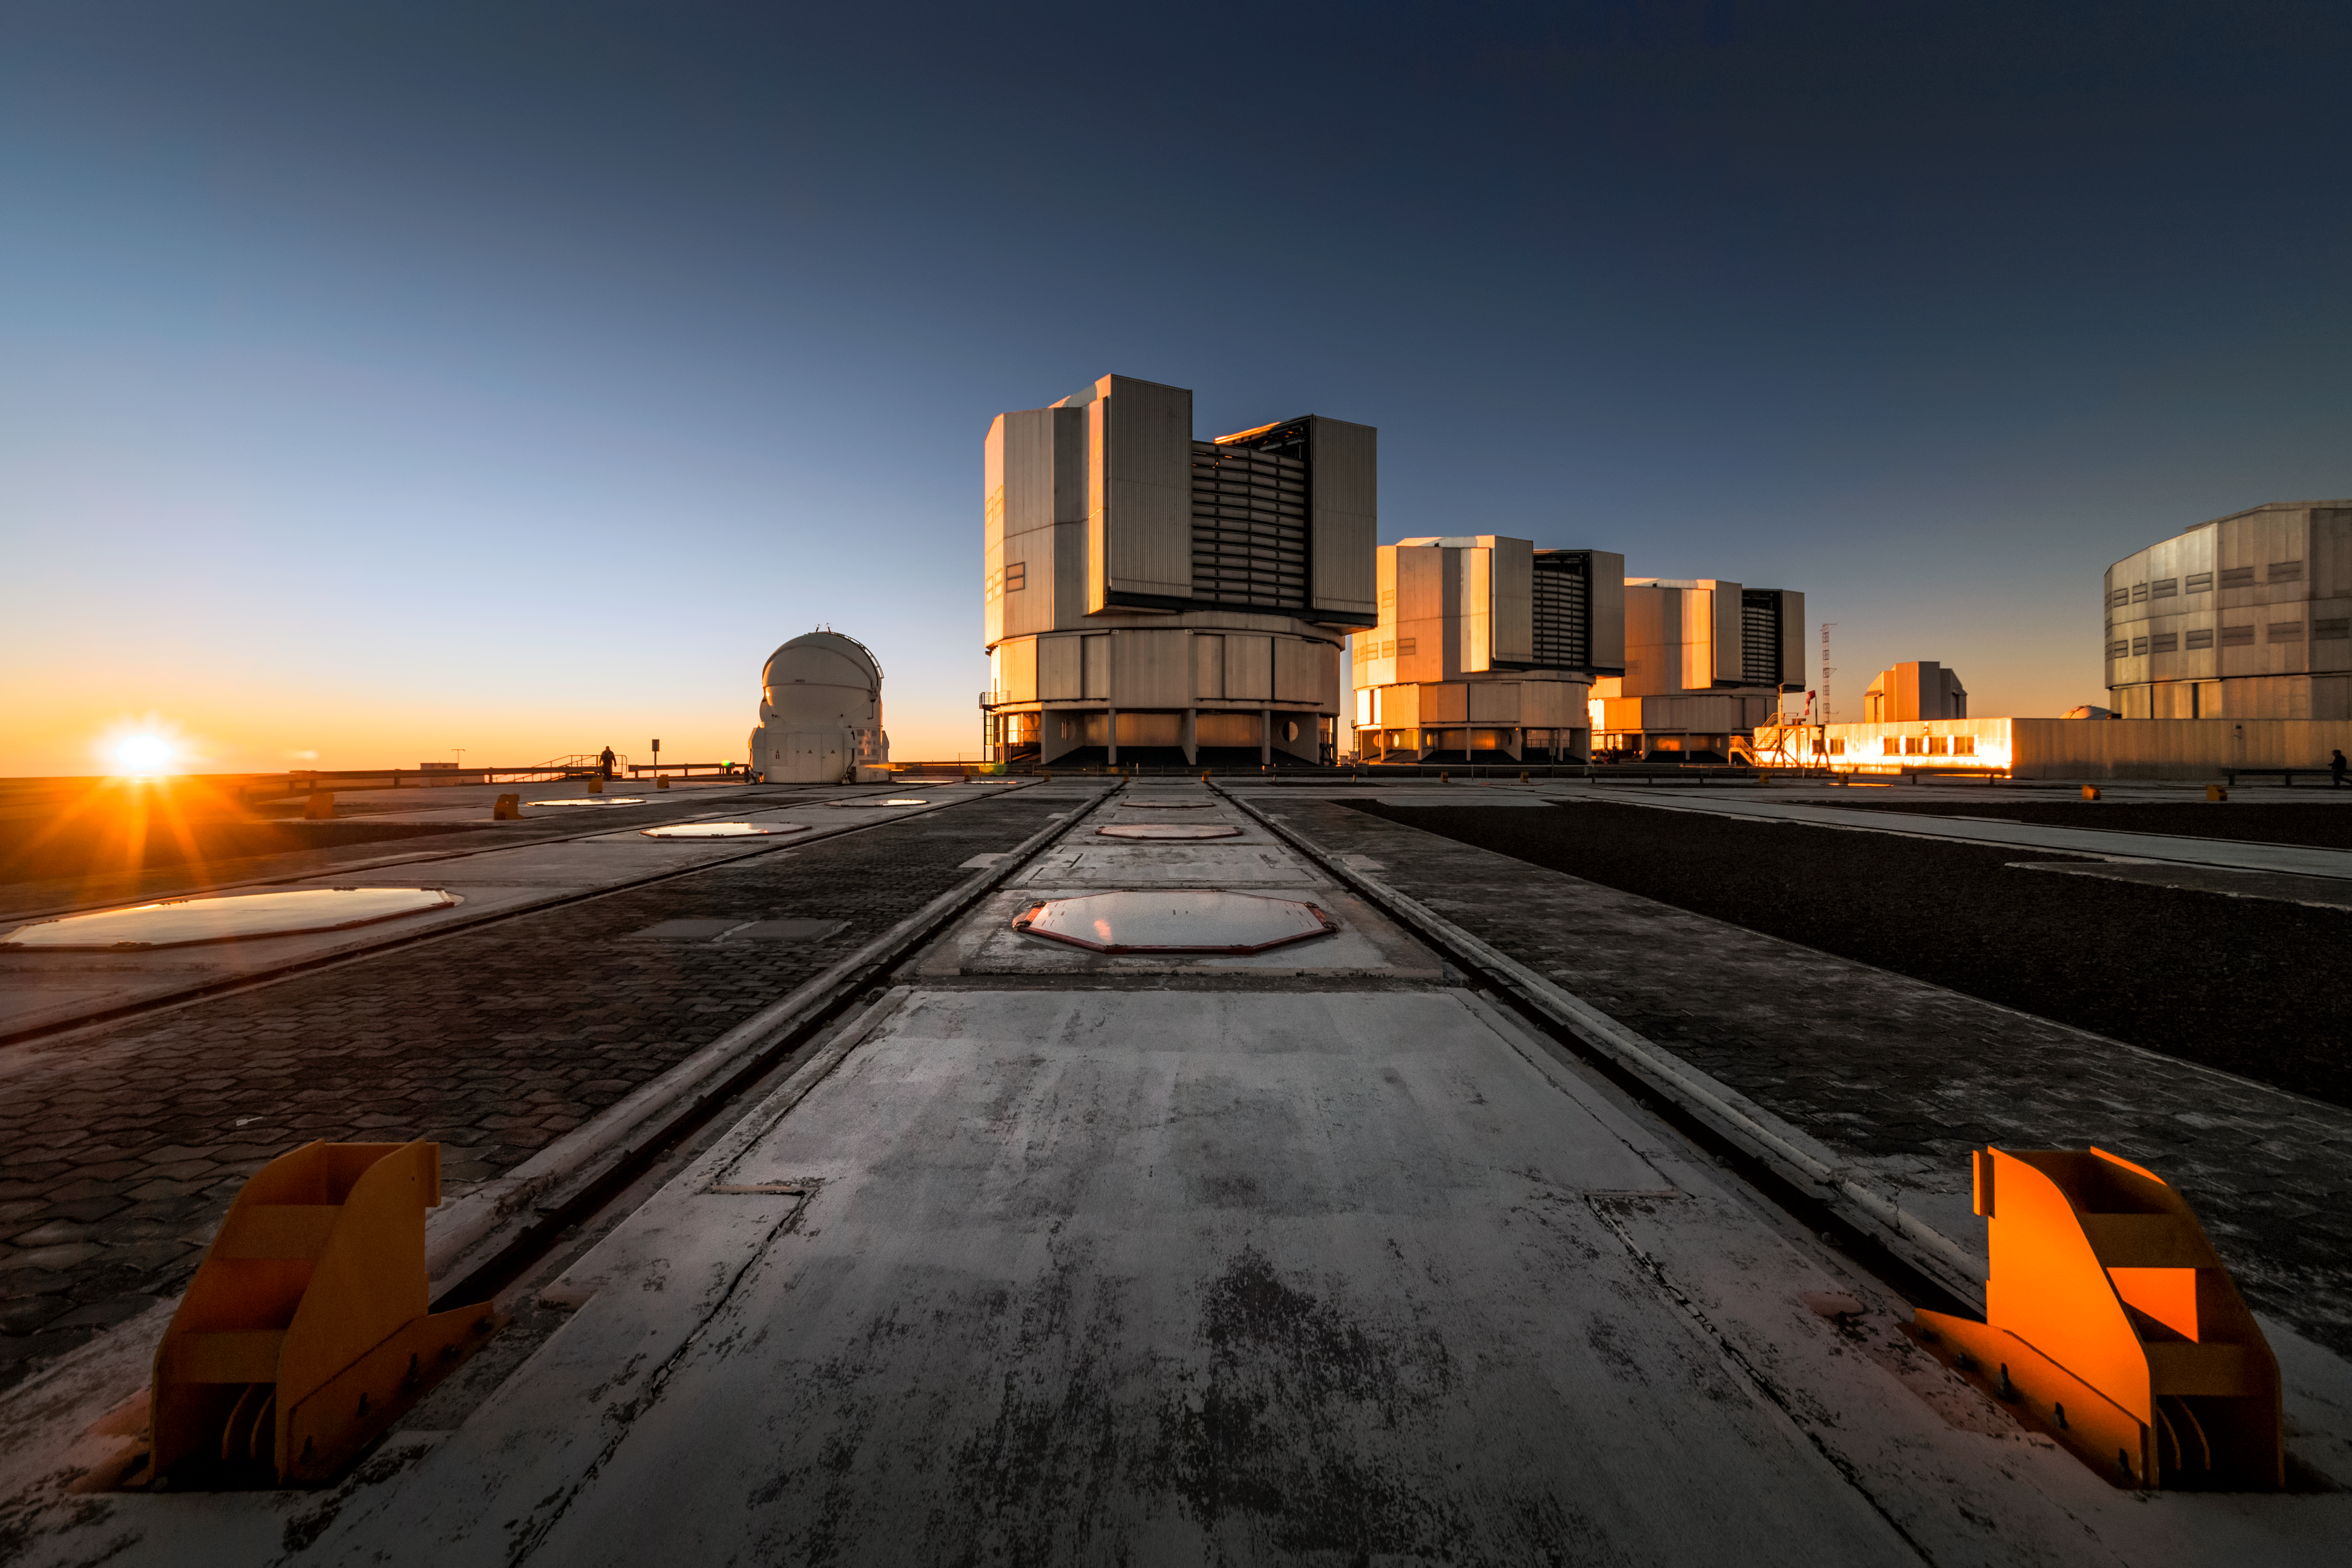

Telescopes at sunset

The Unit Telescopes (UT) of ESO's Very Large Telescope (VLT) reflect golden sunlight from their platform at the Paranal Observatory, which sits on top of Cerro Paranal, a 2600-metre high mountain in the Chilean Atacama Desert. Each UT has a mirror 8.2 metres in diameter, making them some of the largest single-mirror telescopes in the world, and can see objects four billion times fainter than what can be seen with the unaided eye. Used in combination, they are even more powerful. Each UT has its own instruments tailored to specific kinds of observations, and the VLT's instrumentation programme is the most ambitious ever conceived for a single observatory, covering all major observing modes required to tackle most current front-line research topics.

Credit: A. Ghizzi Panizza/ESO